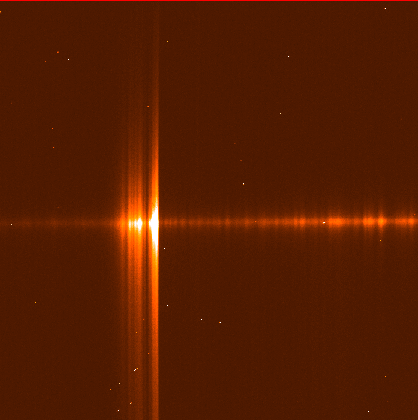

Bright comet 1995 Q1

This image shows the first spectrum obtained of the comet 1995 Q1. The spectral coverage extends from about 3650 Angstrom (left) to 4100 Angstrom (right) in the violet region. The spectrograph slit was oriented along the main tail at position angle ~ 145 degrees. The total slit length was 5.6 arcminutes. The spectrum is typical for a comet at Comet Bradfield's current distance from the Sun (0.5 A.U., or about 75 million kilometres).

Credit: ESO